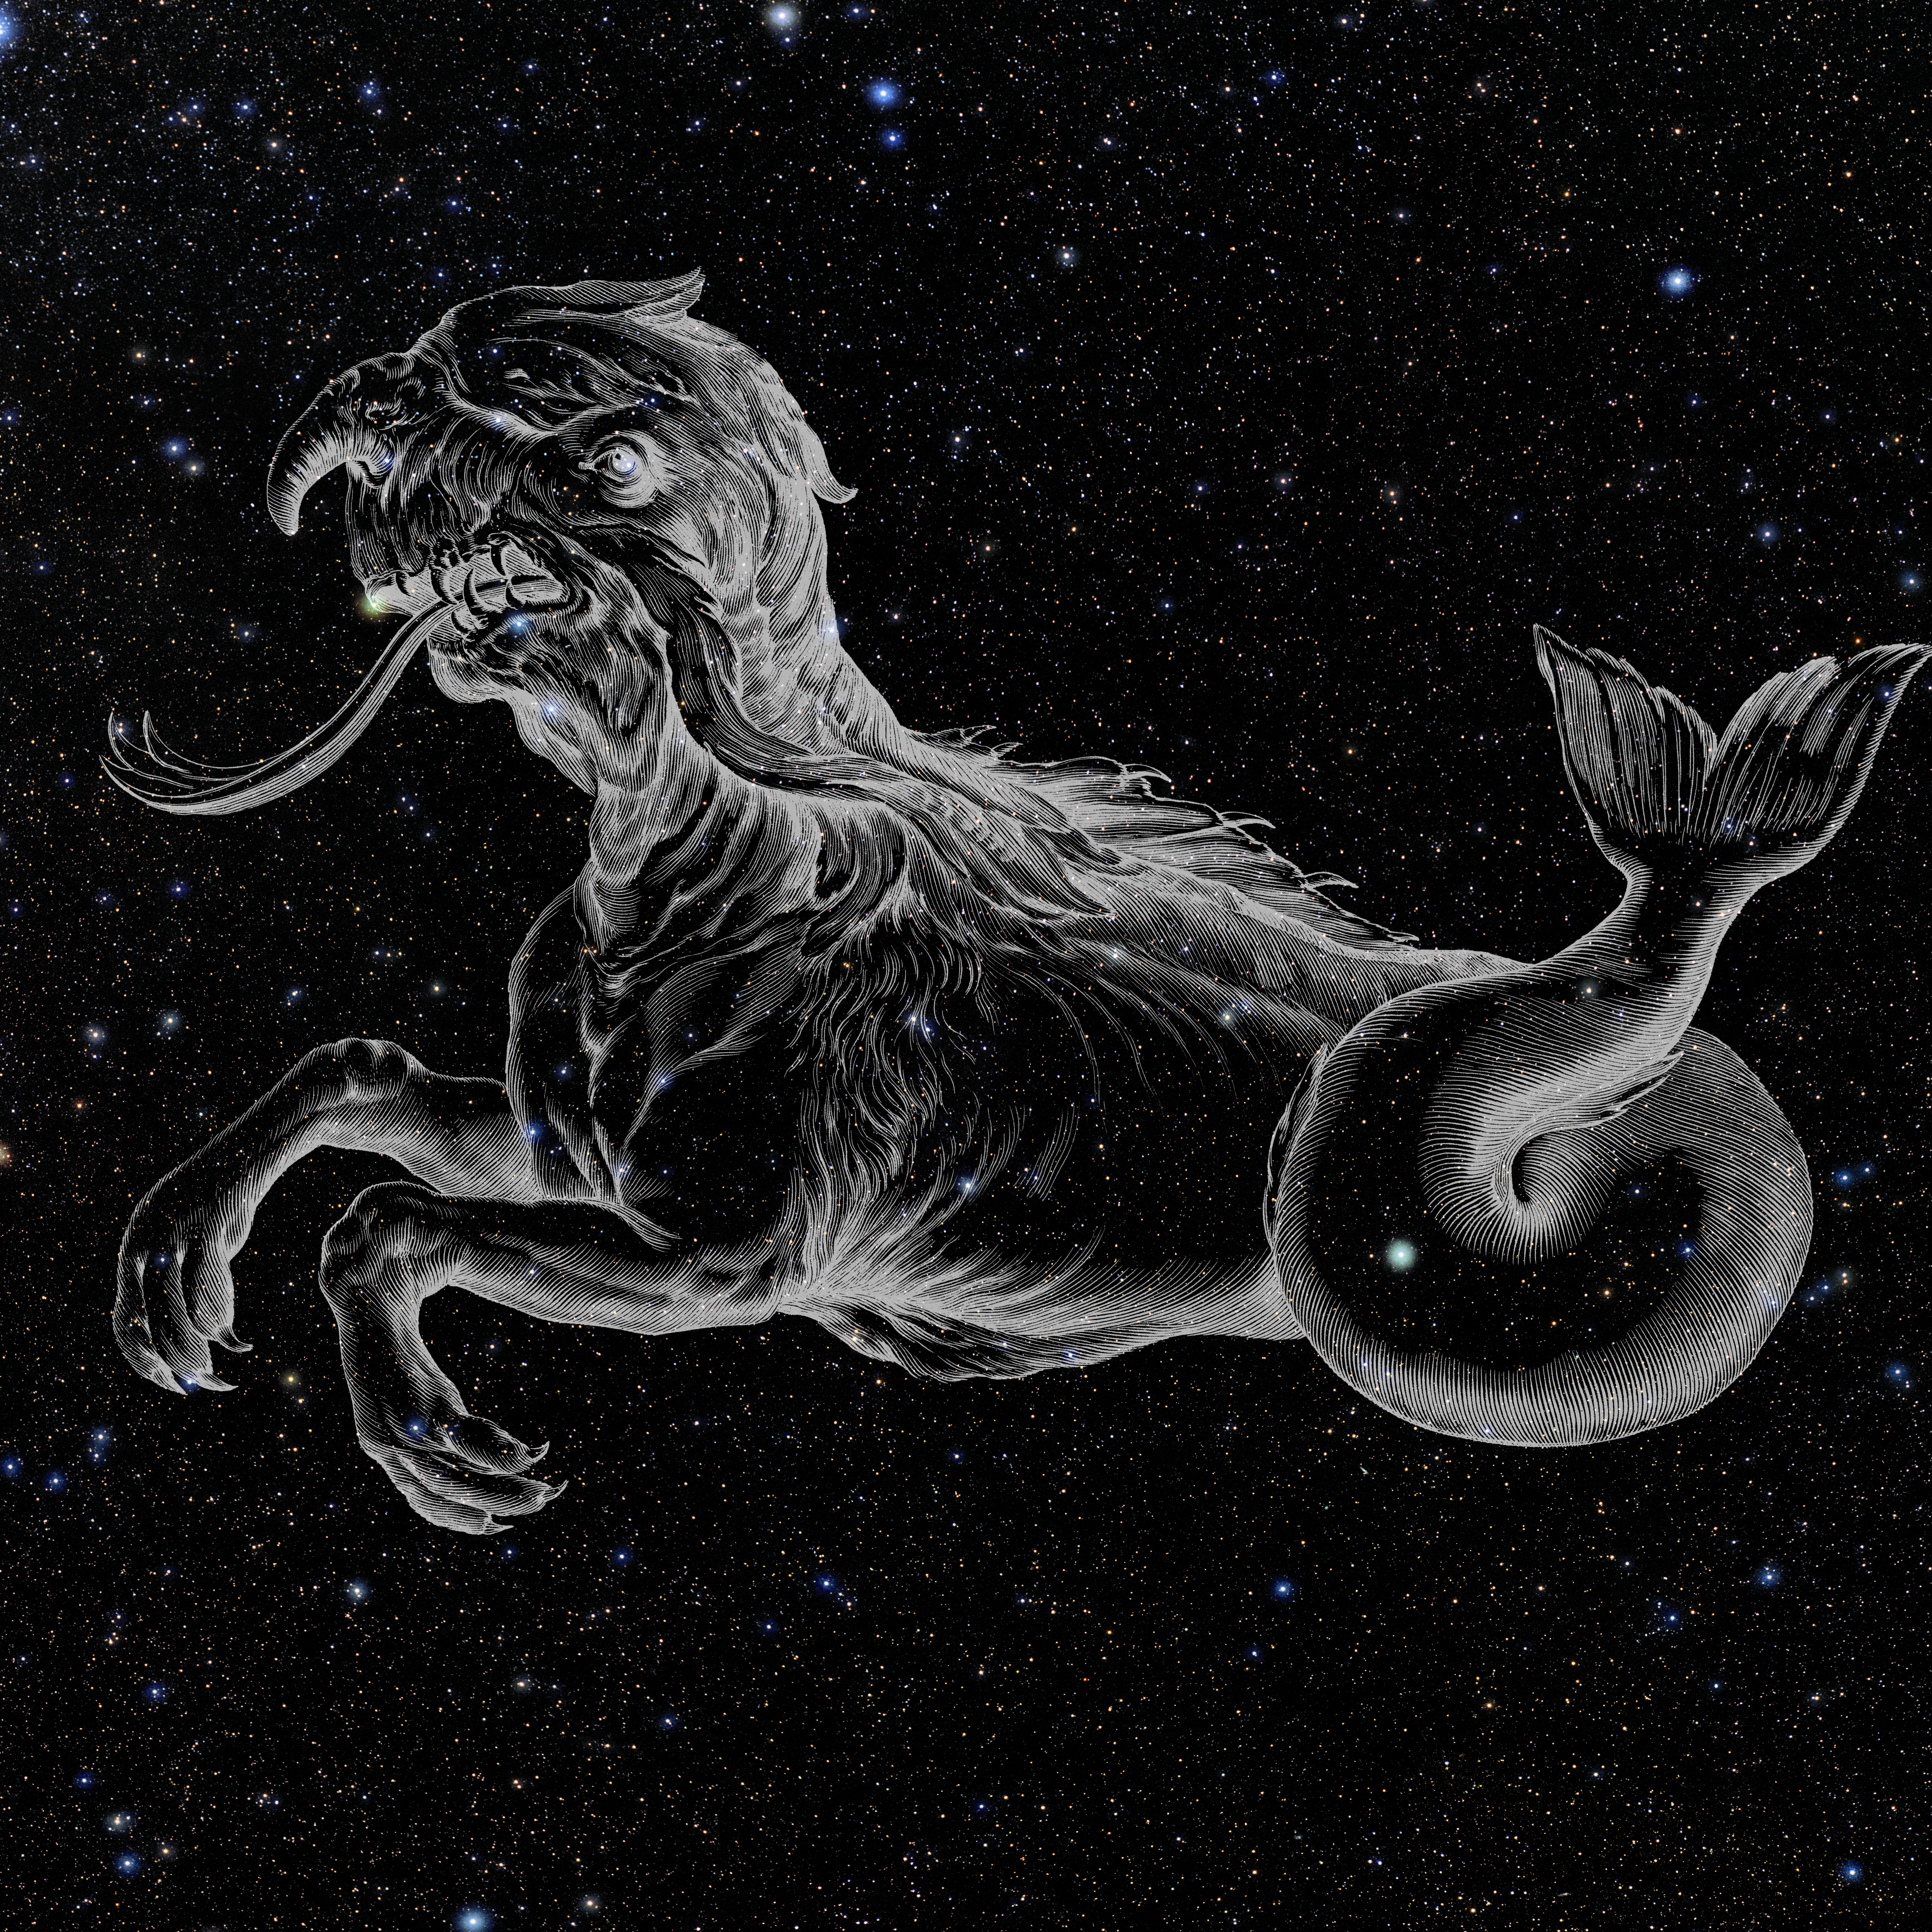

Cetus with Hevelius Drawing

Photo of the constellation Cetus from NOIRLab's 88 Constellations project showing Johannes Hevelius drawing of the constellation in Uranographia, his celestial catalogue in 1690.
Here is the version with the constellation 'stick figure' and here the unannotated version.

Credit: E. Slawik/NOIRLab/NSF/AURA/M. Zamani/J. Hevelius/NASA Universe of Learning/USNO/STScI